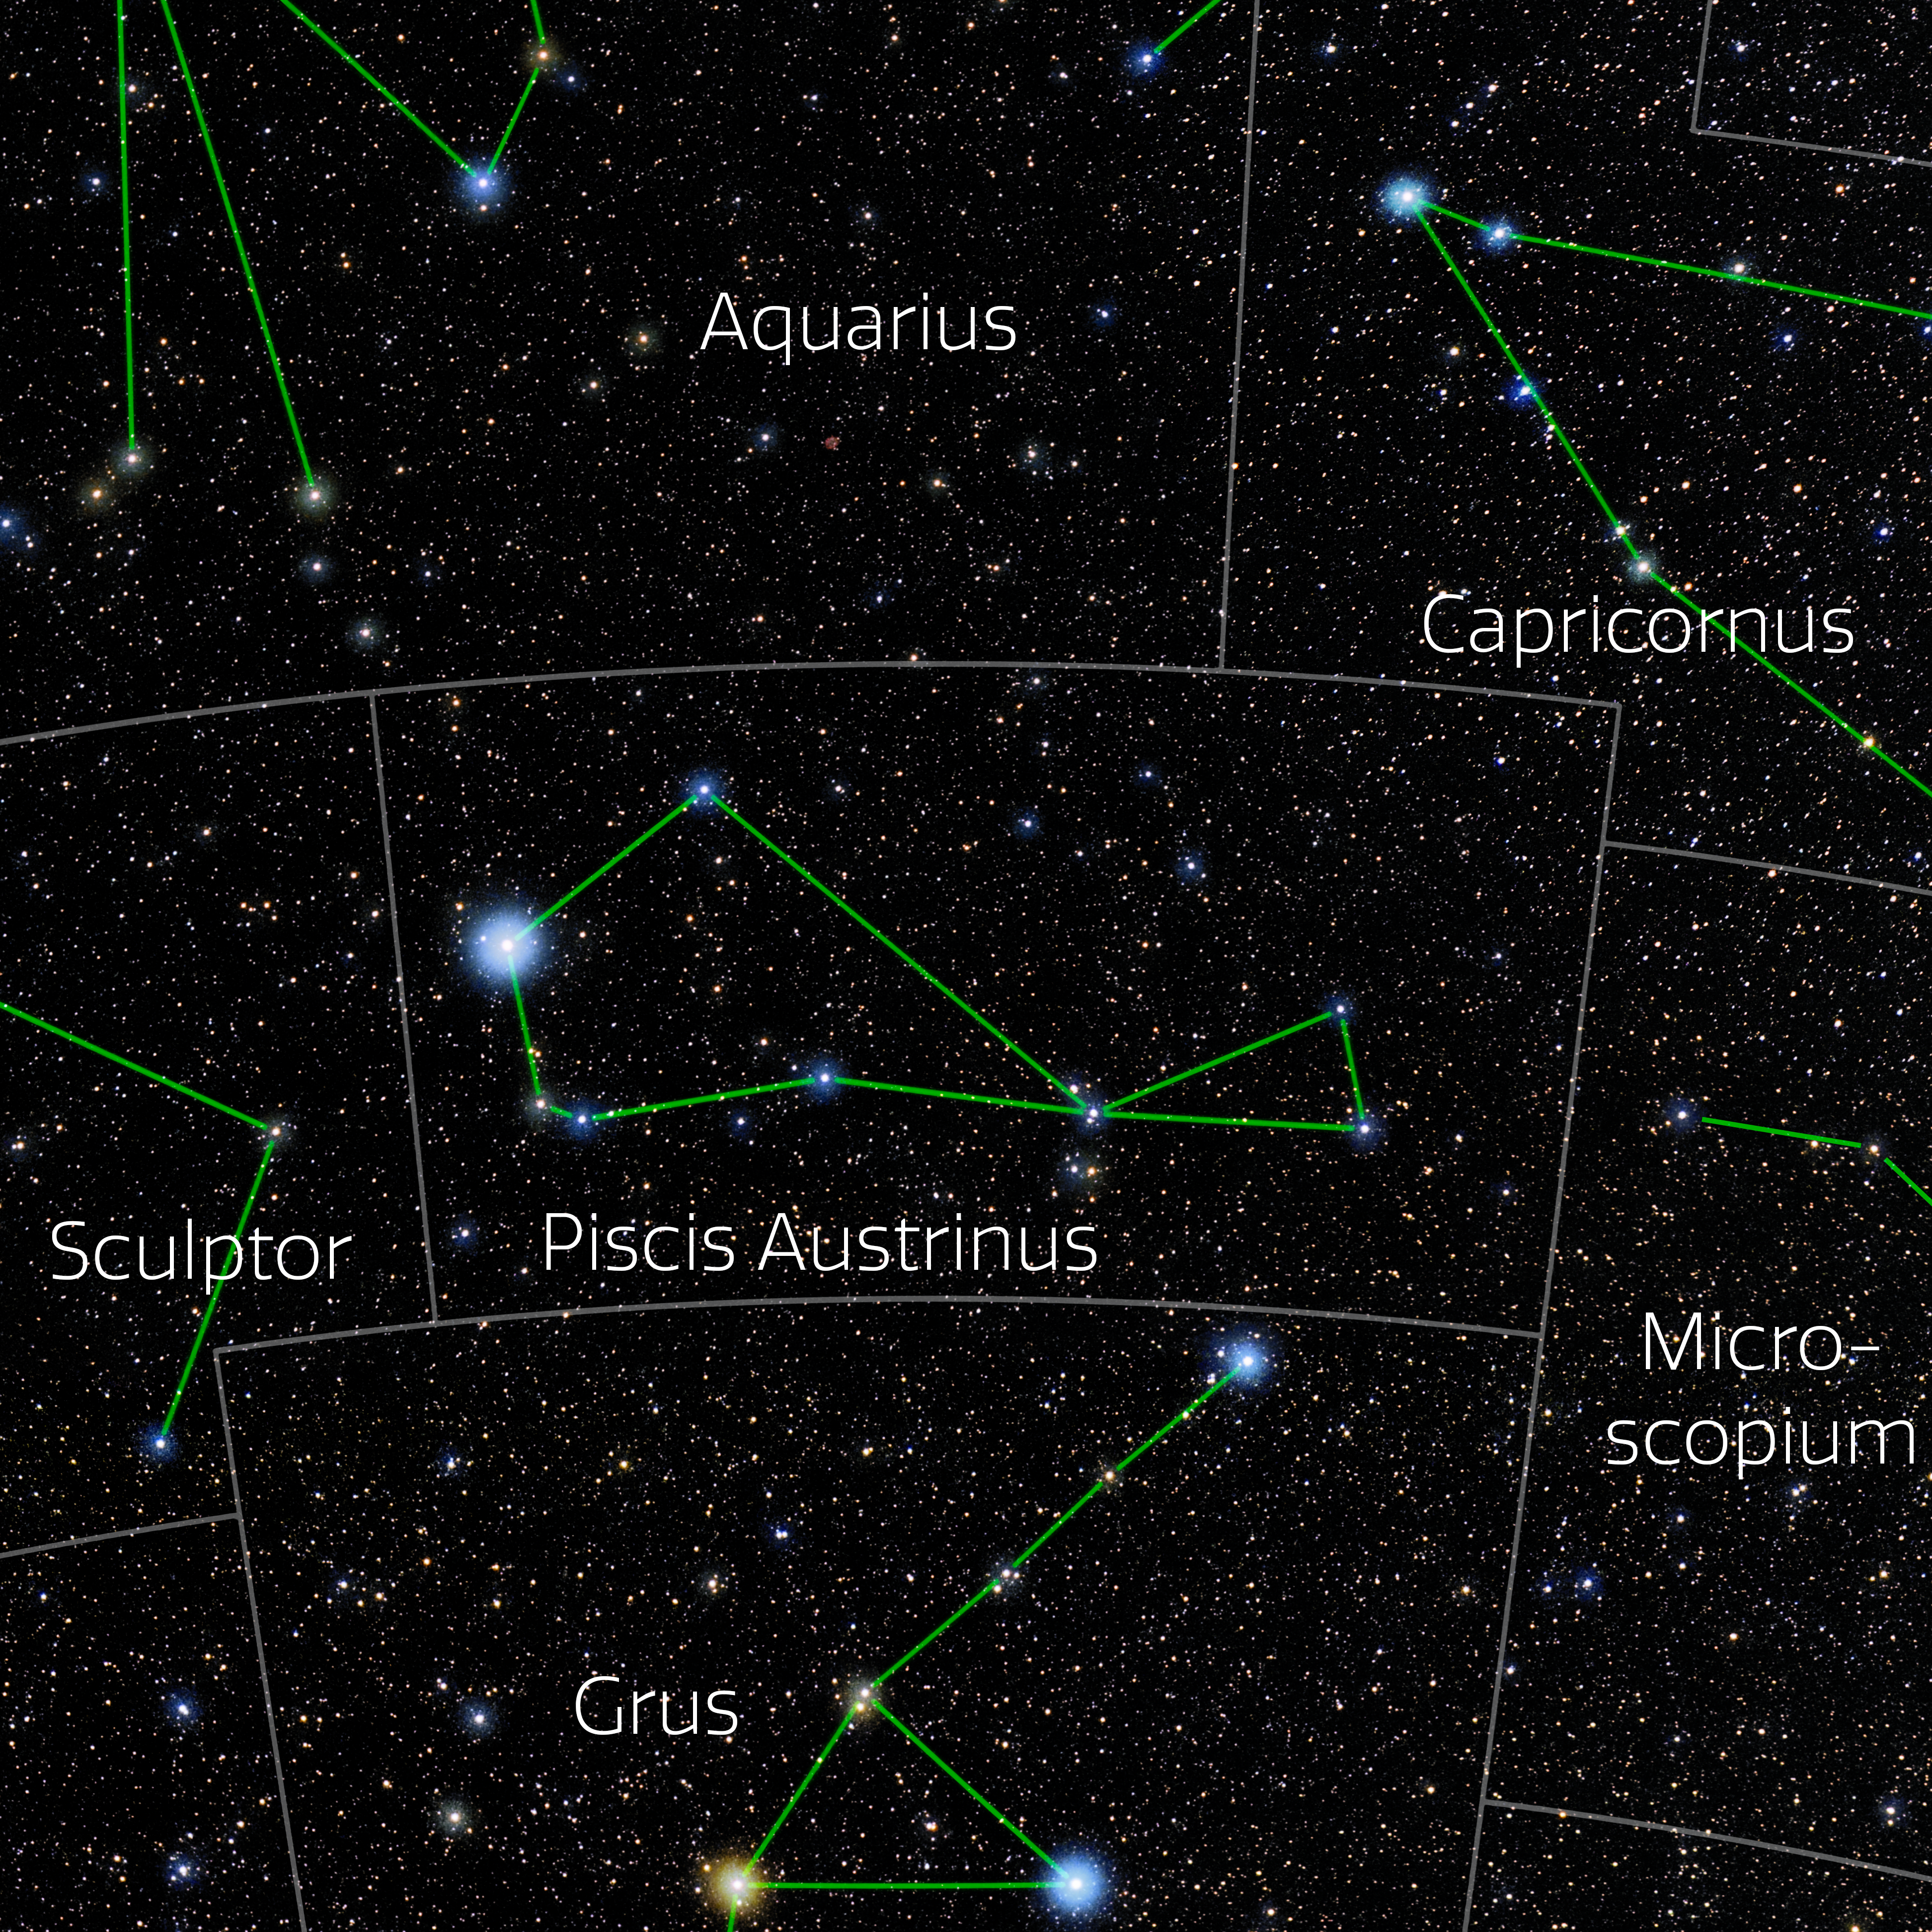

Piscis Austrinus (Annotated)

Photo of the constellation Piscis Austrinus with annotations from IAU and Sky & Telescope. Here is the non-annotated version.

Credit: E. Slawik/NOIRLab/NSF/AURA/M. Zamani